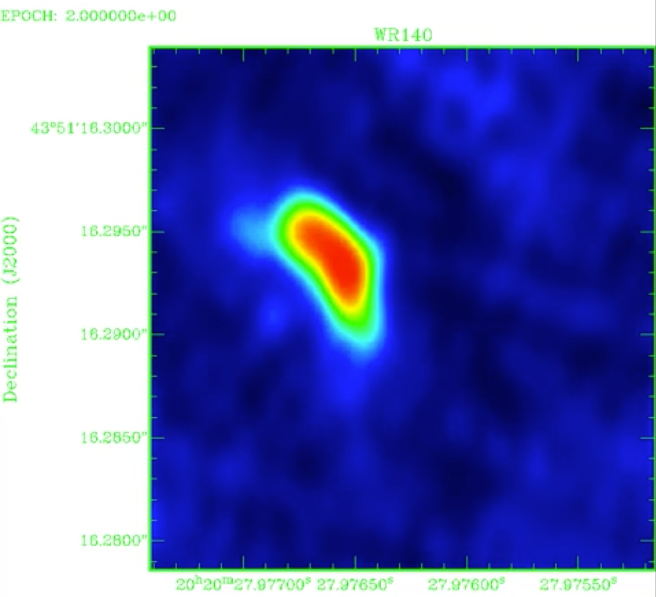

Blowing in the Winds Animation

Credit: Dougherty et al., NRAO/AUI/NSF